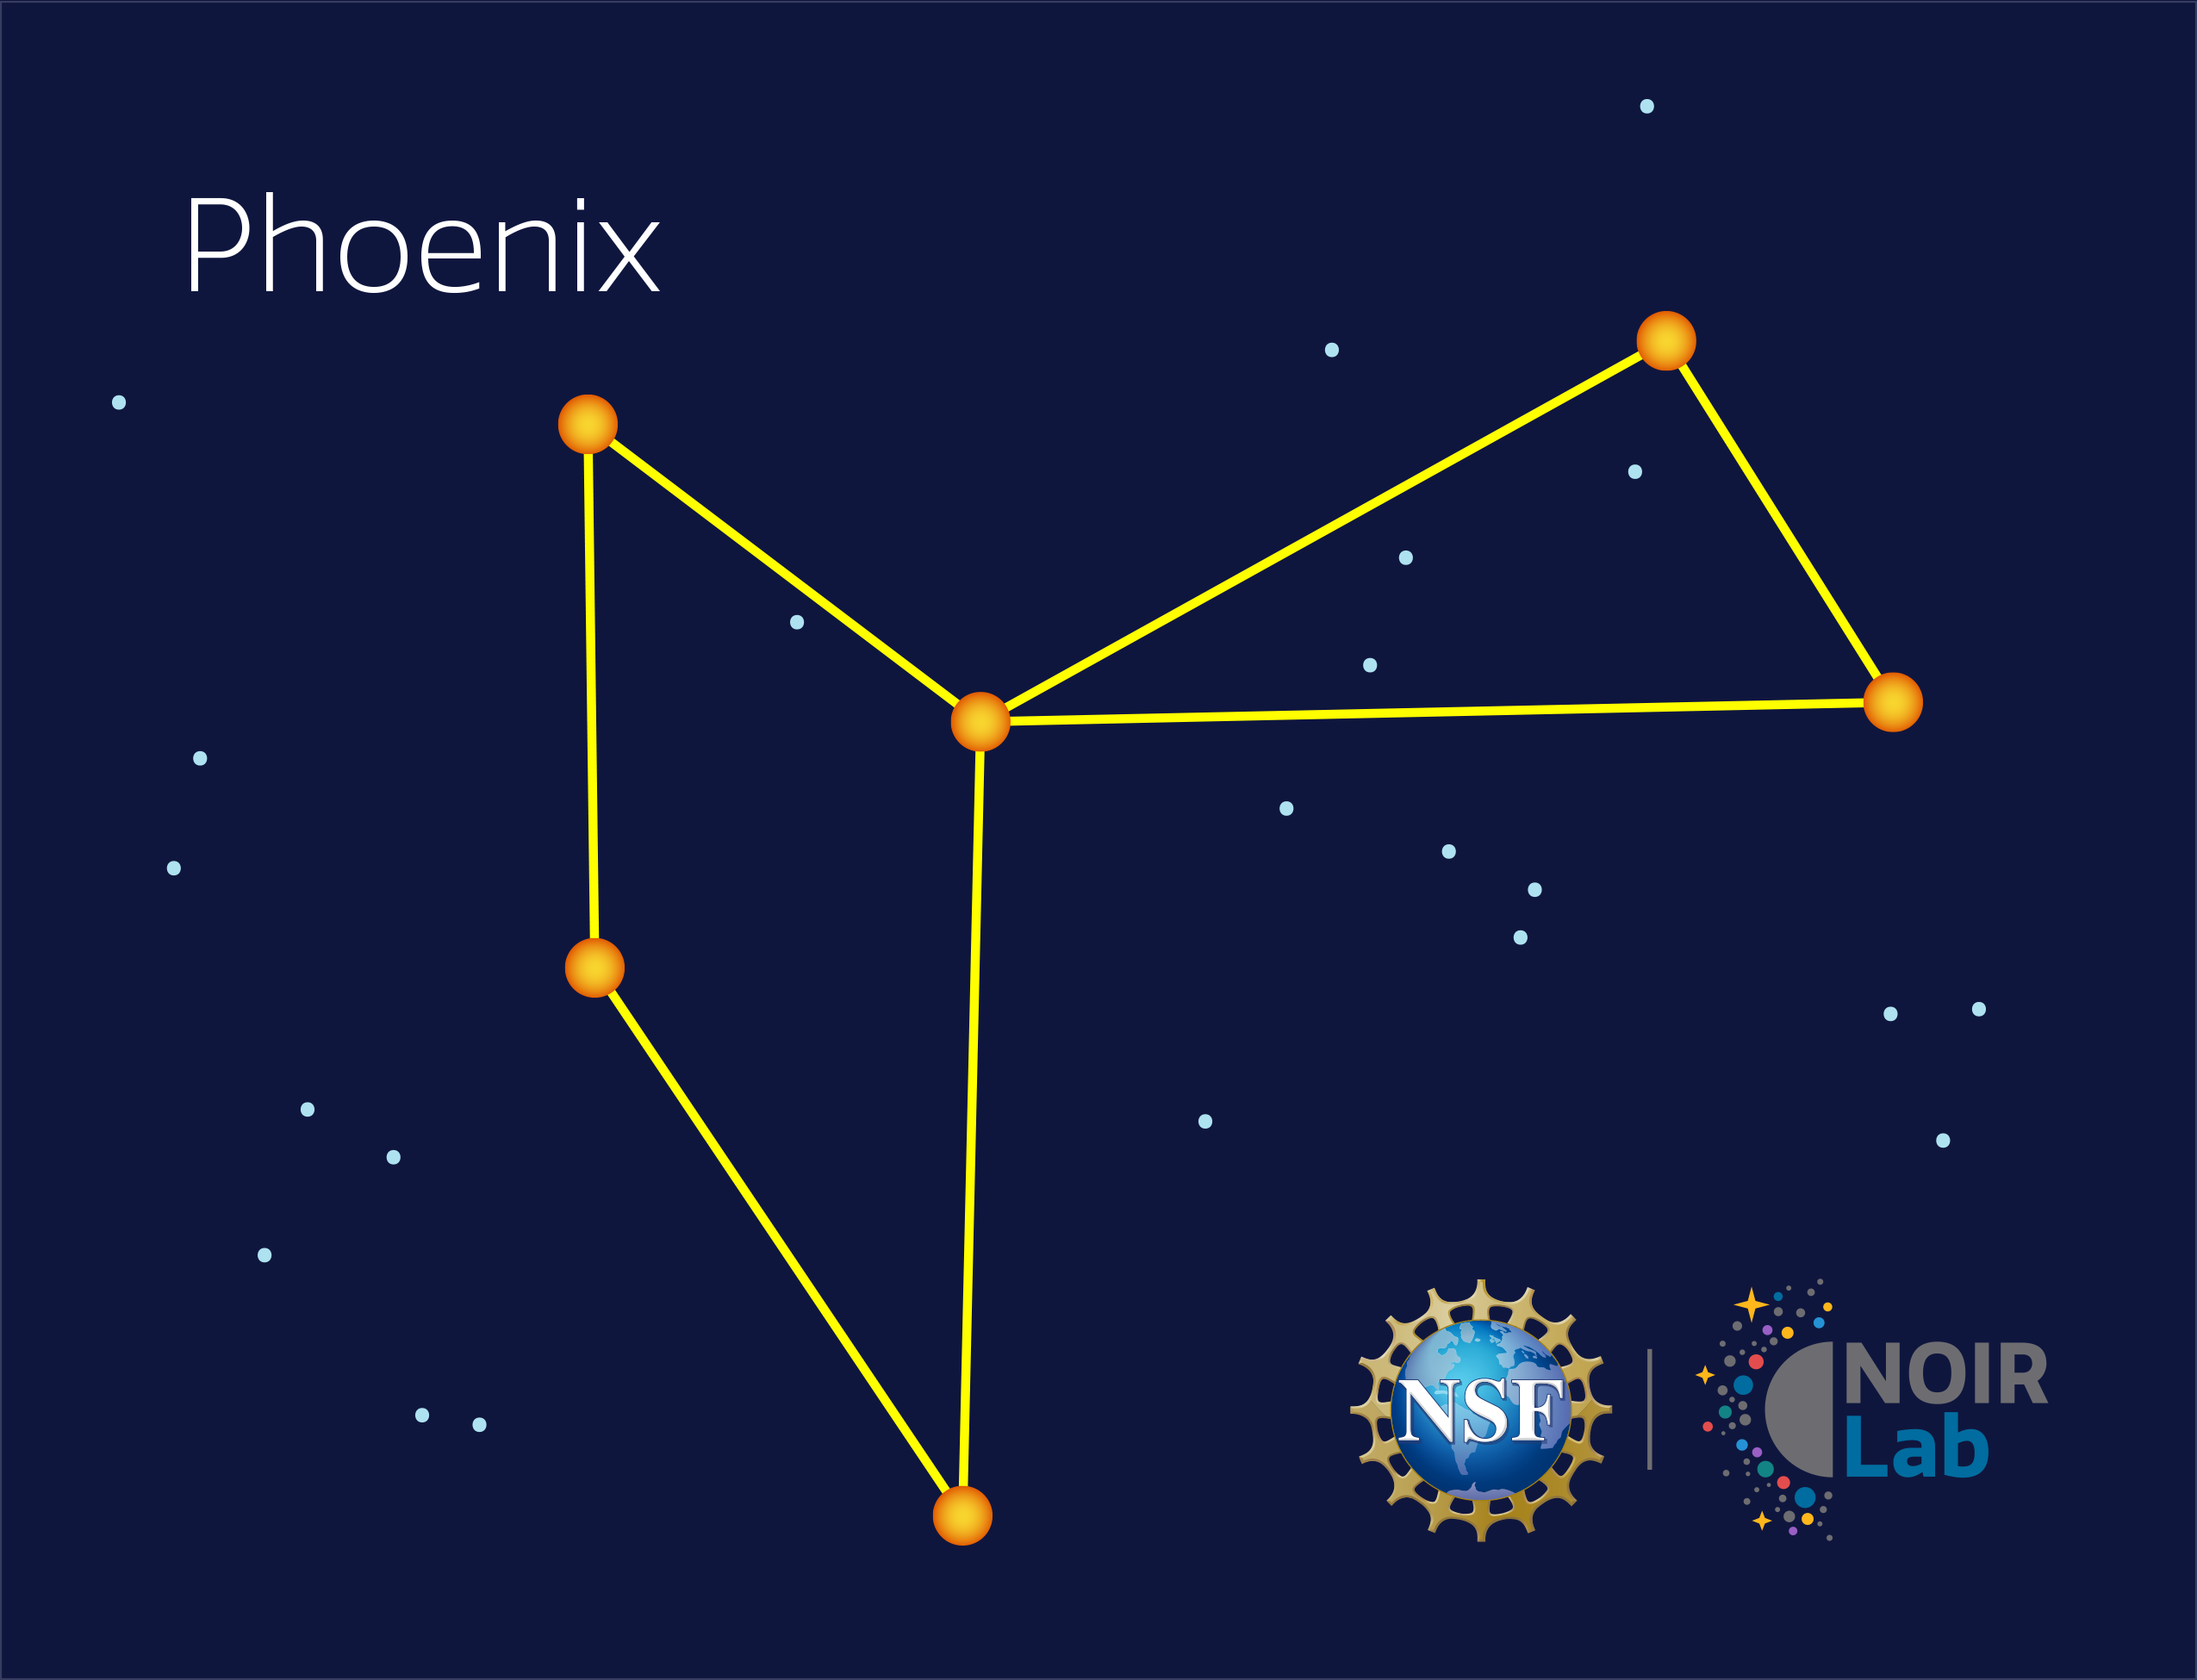

Phoenix

Credit: NOIRLab